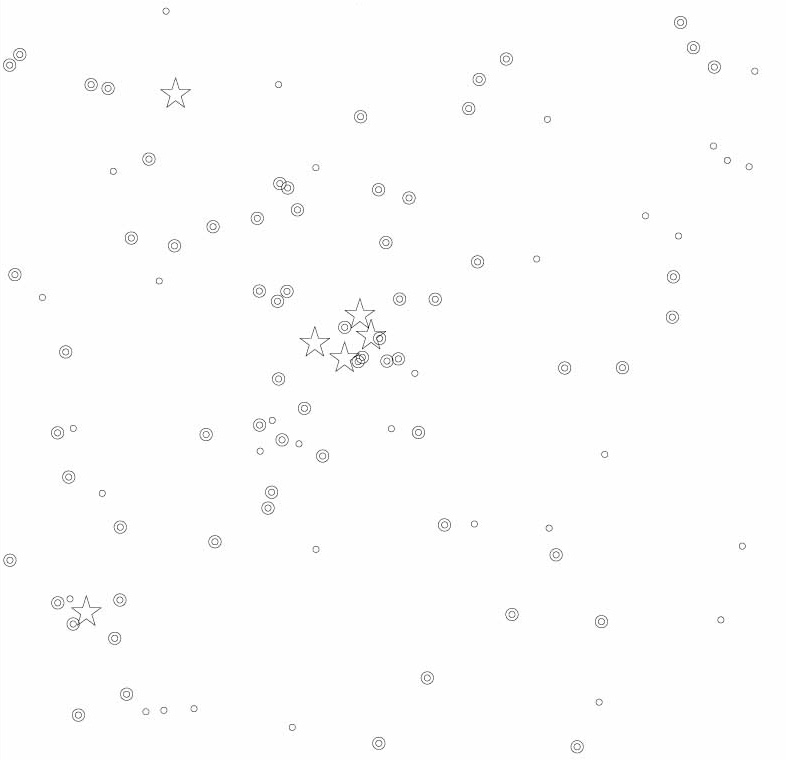

Finding chart for very young brown dwarfs in the Orion Nebula

This is the "finding chart" of the positions of the very young Brown Dwarfs in the Orion Nebula during a study. The star-like symbols represent the brightest stars and are plotted for reference. In this chart, very young Brown Dwarfs are represented by a double open circle (if a dusty disk was detected) or with a single open circle (if no dusty disk was detected). The sky field measures about 4.9 x 4.9 arcmin 2 (1024 x 1024 pix 2). North is up and East is left.

Credit: ESO